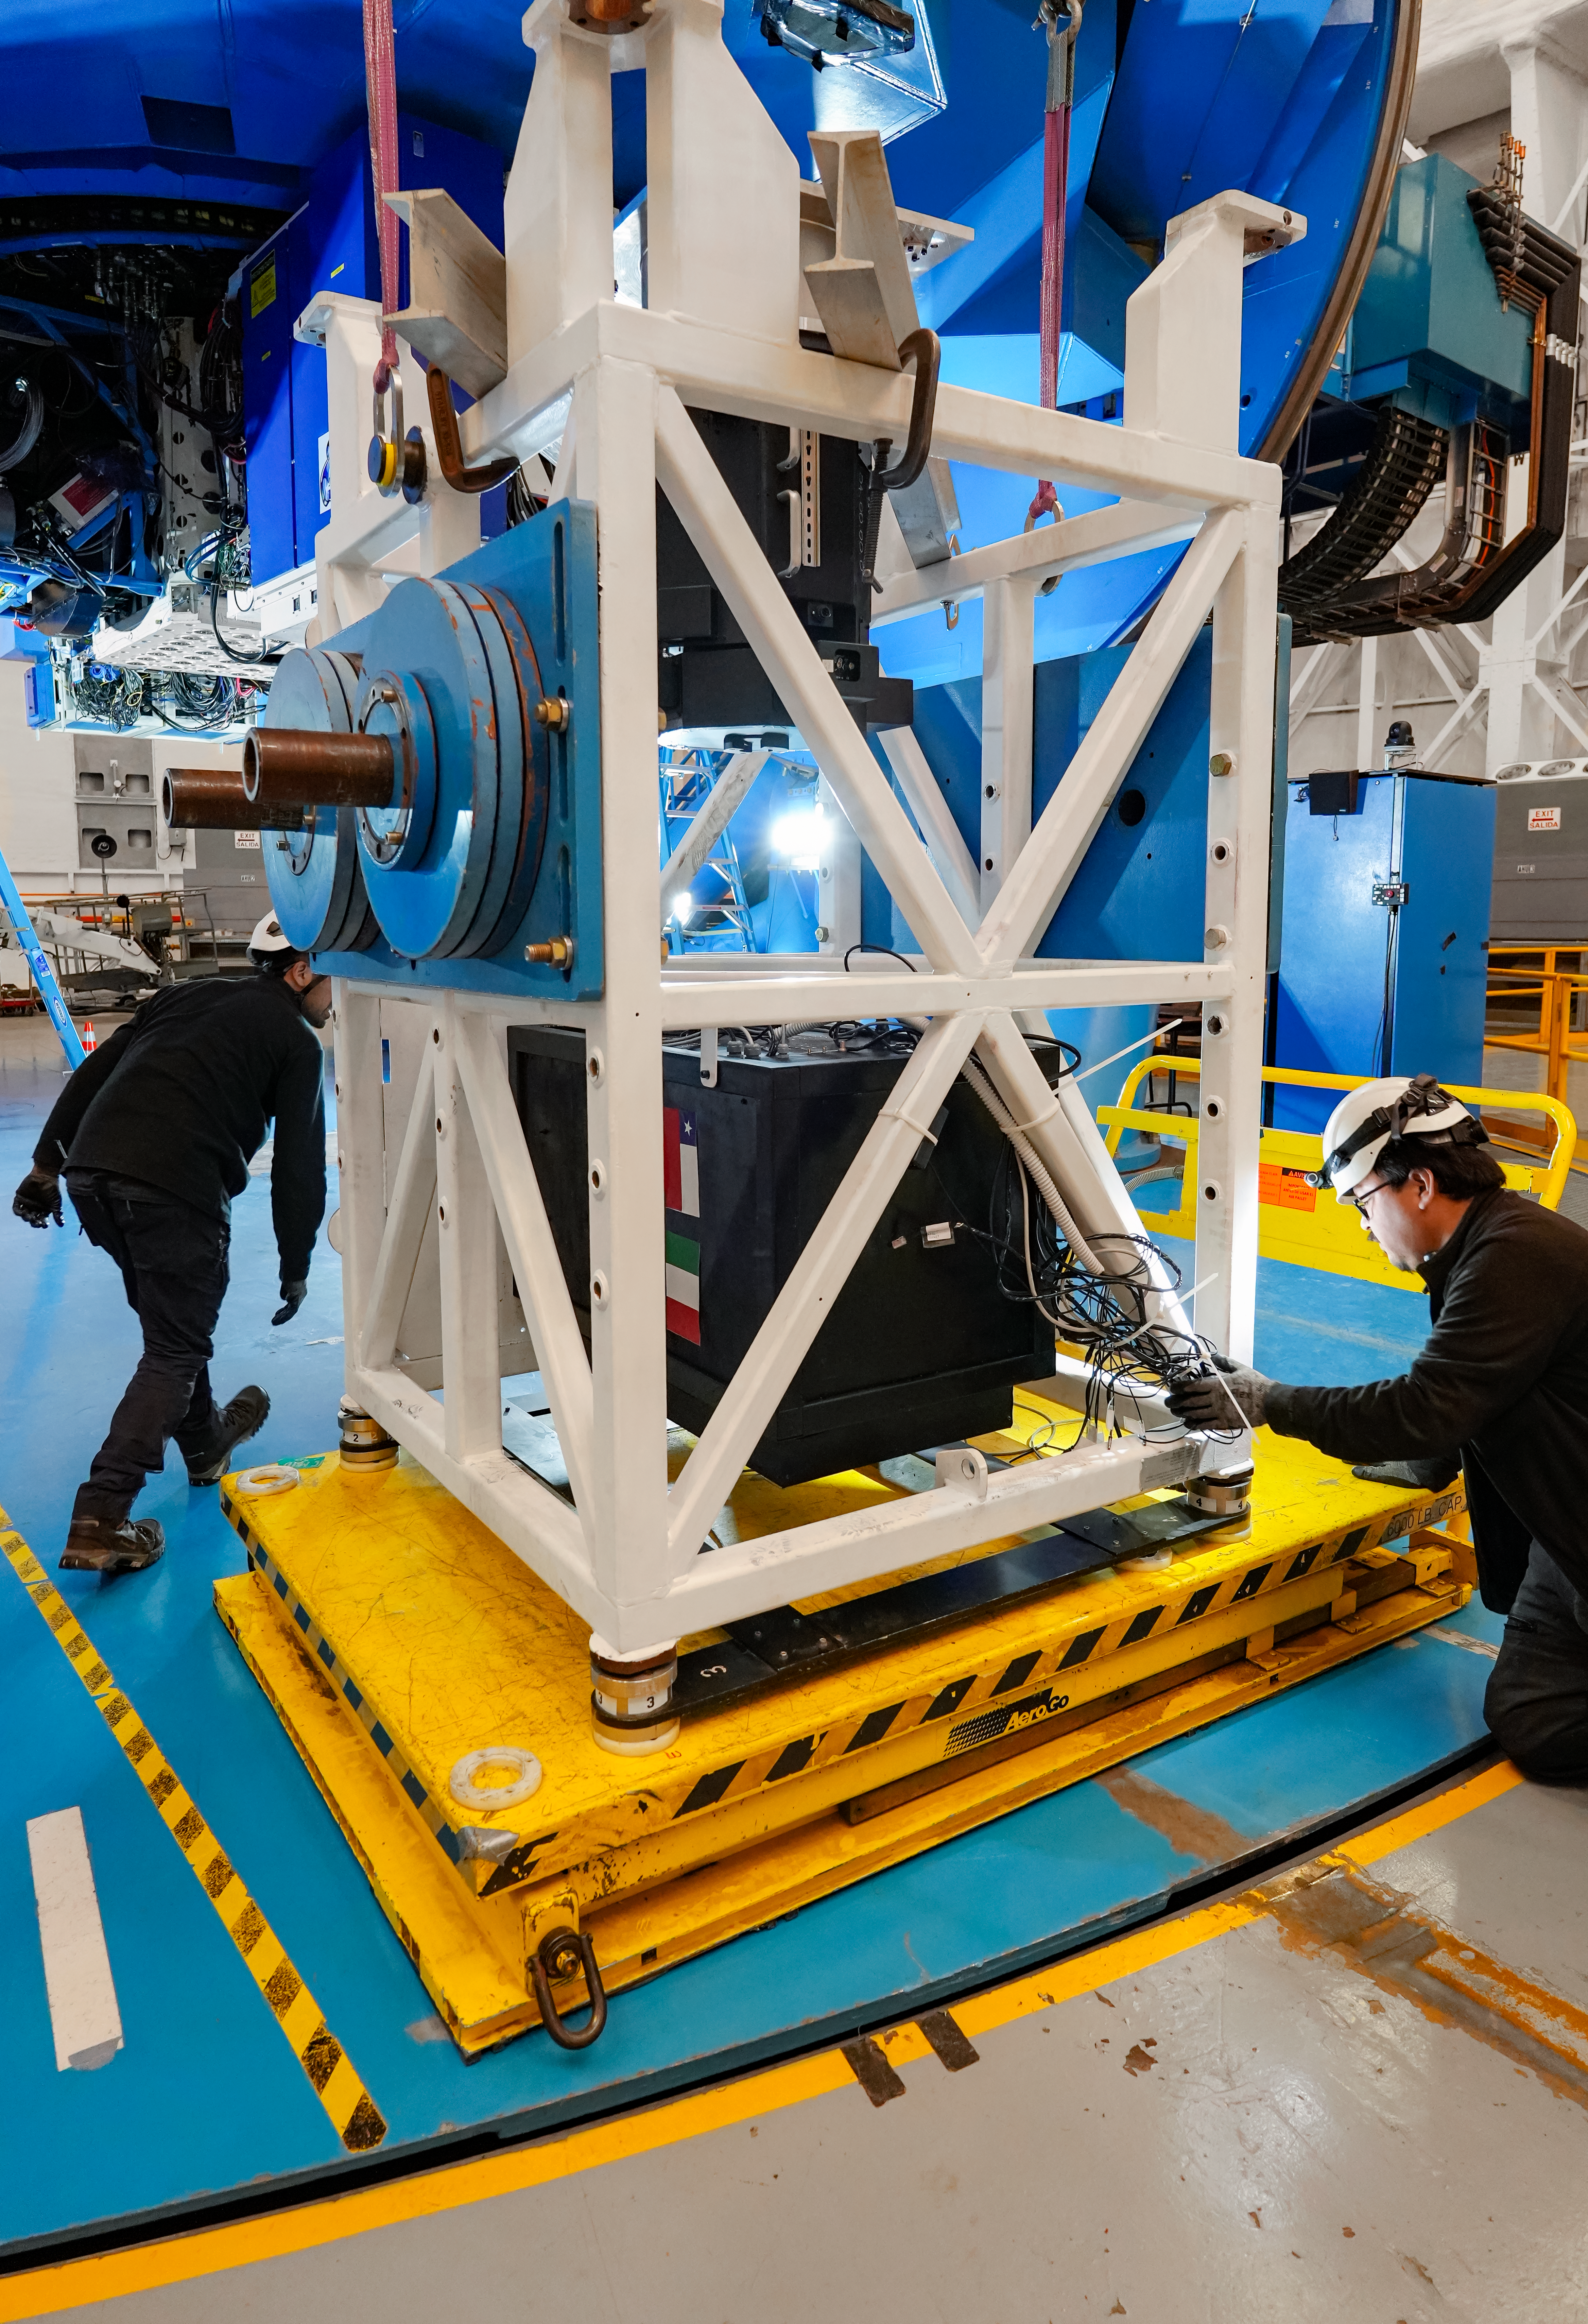

IQUEYE Installation at Gemini South

The IQUEYE instrument is installed at Gemini South.

Credit: International Gemini Observatory/NOIRLab/NSF/AURA/T. Cassanelli